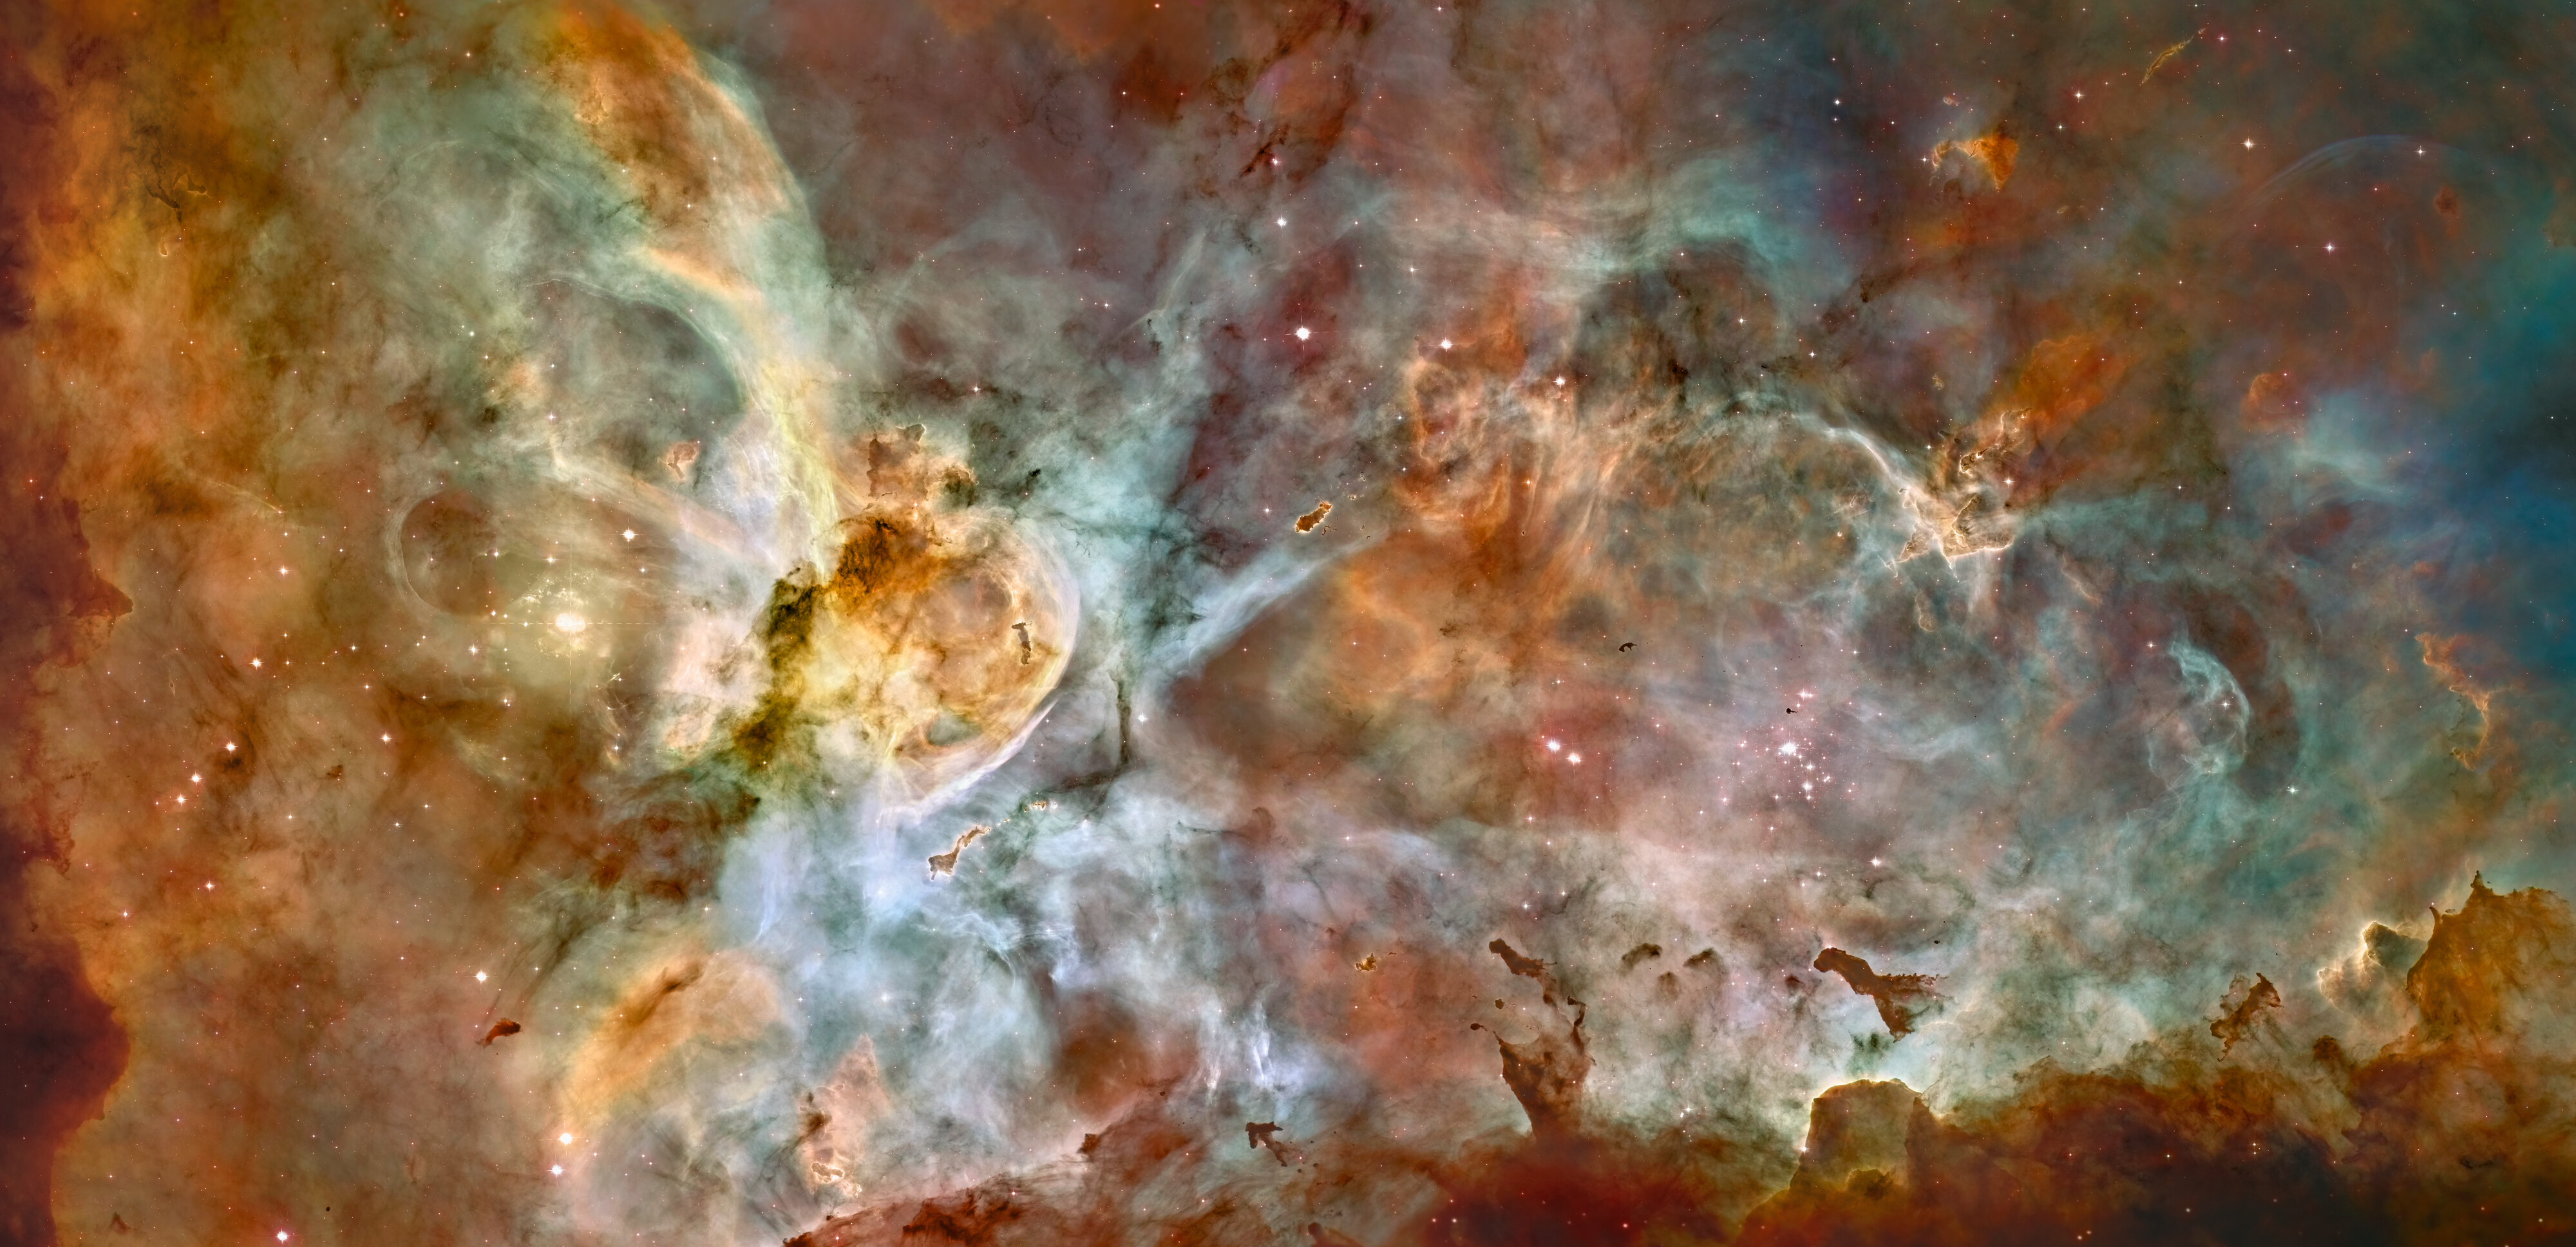

NGC 3372

Hubble's view of the Carina Nebula shows star birth in a new level of detail. The fantasy-like landscape of the nebula is sculpted by the action of outflowing winds and scorching ultraviolet radiation from the monster stars that inhabit this inferno. In the process, these stars are shredding the surrounding material that is the last vestige of the giant cloud from which the stars were born.

The immense nebula is an estimated 7,500 light-years away in the southern constellation Carina the Keel (of the old southern constellation Argo Navis, the ship of Jason and the Argonauts, from Greek mythology).

This image is a mosaic of the Carina Nebula assembled from 48 frames taken with Hubble Space Telescope's Advanced Camera for Surveys. The Hubble images were taken in the light of ionized hydrogen. Colour information was added with data taken at the Cerro Tololo Inter-American Observatory in Chile. Red corresponds to sulfur, green to hydrogen, and blue to oxygen emission.

Credit: Hubble Image: NASA, ESA, N. Smith (University of California, Berkeley), and The Hubble Heritage Team (STScI/AURA);CTIO Image: N. Smith (University of California, Berkeley) and NOAO/AURA/NSF